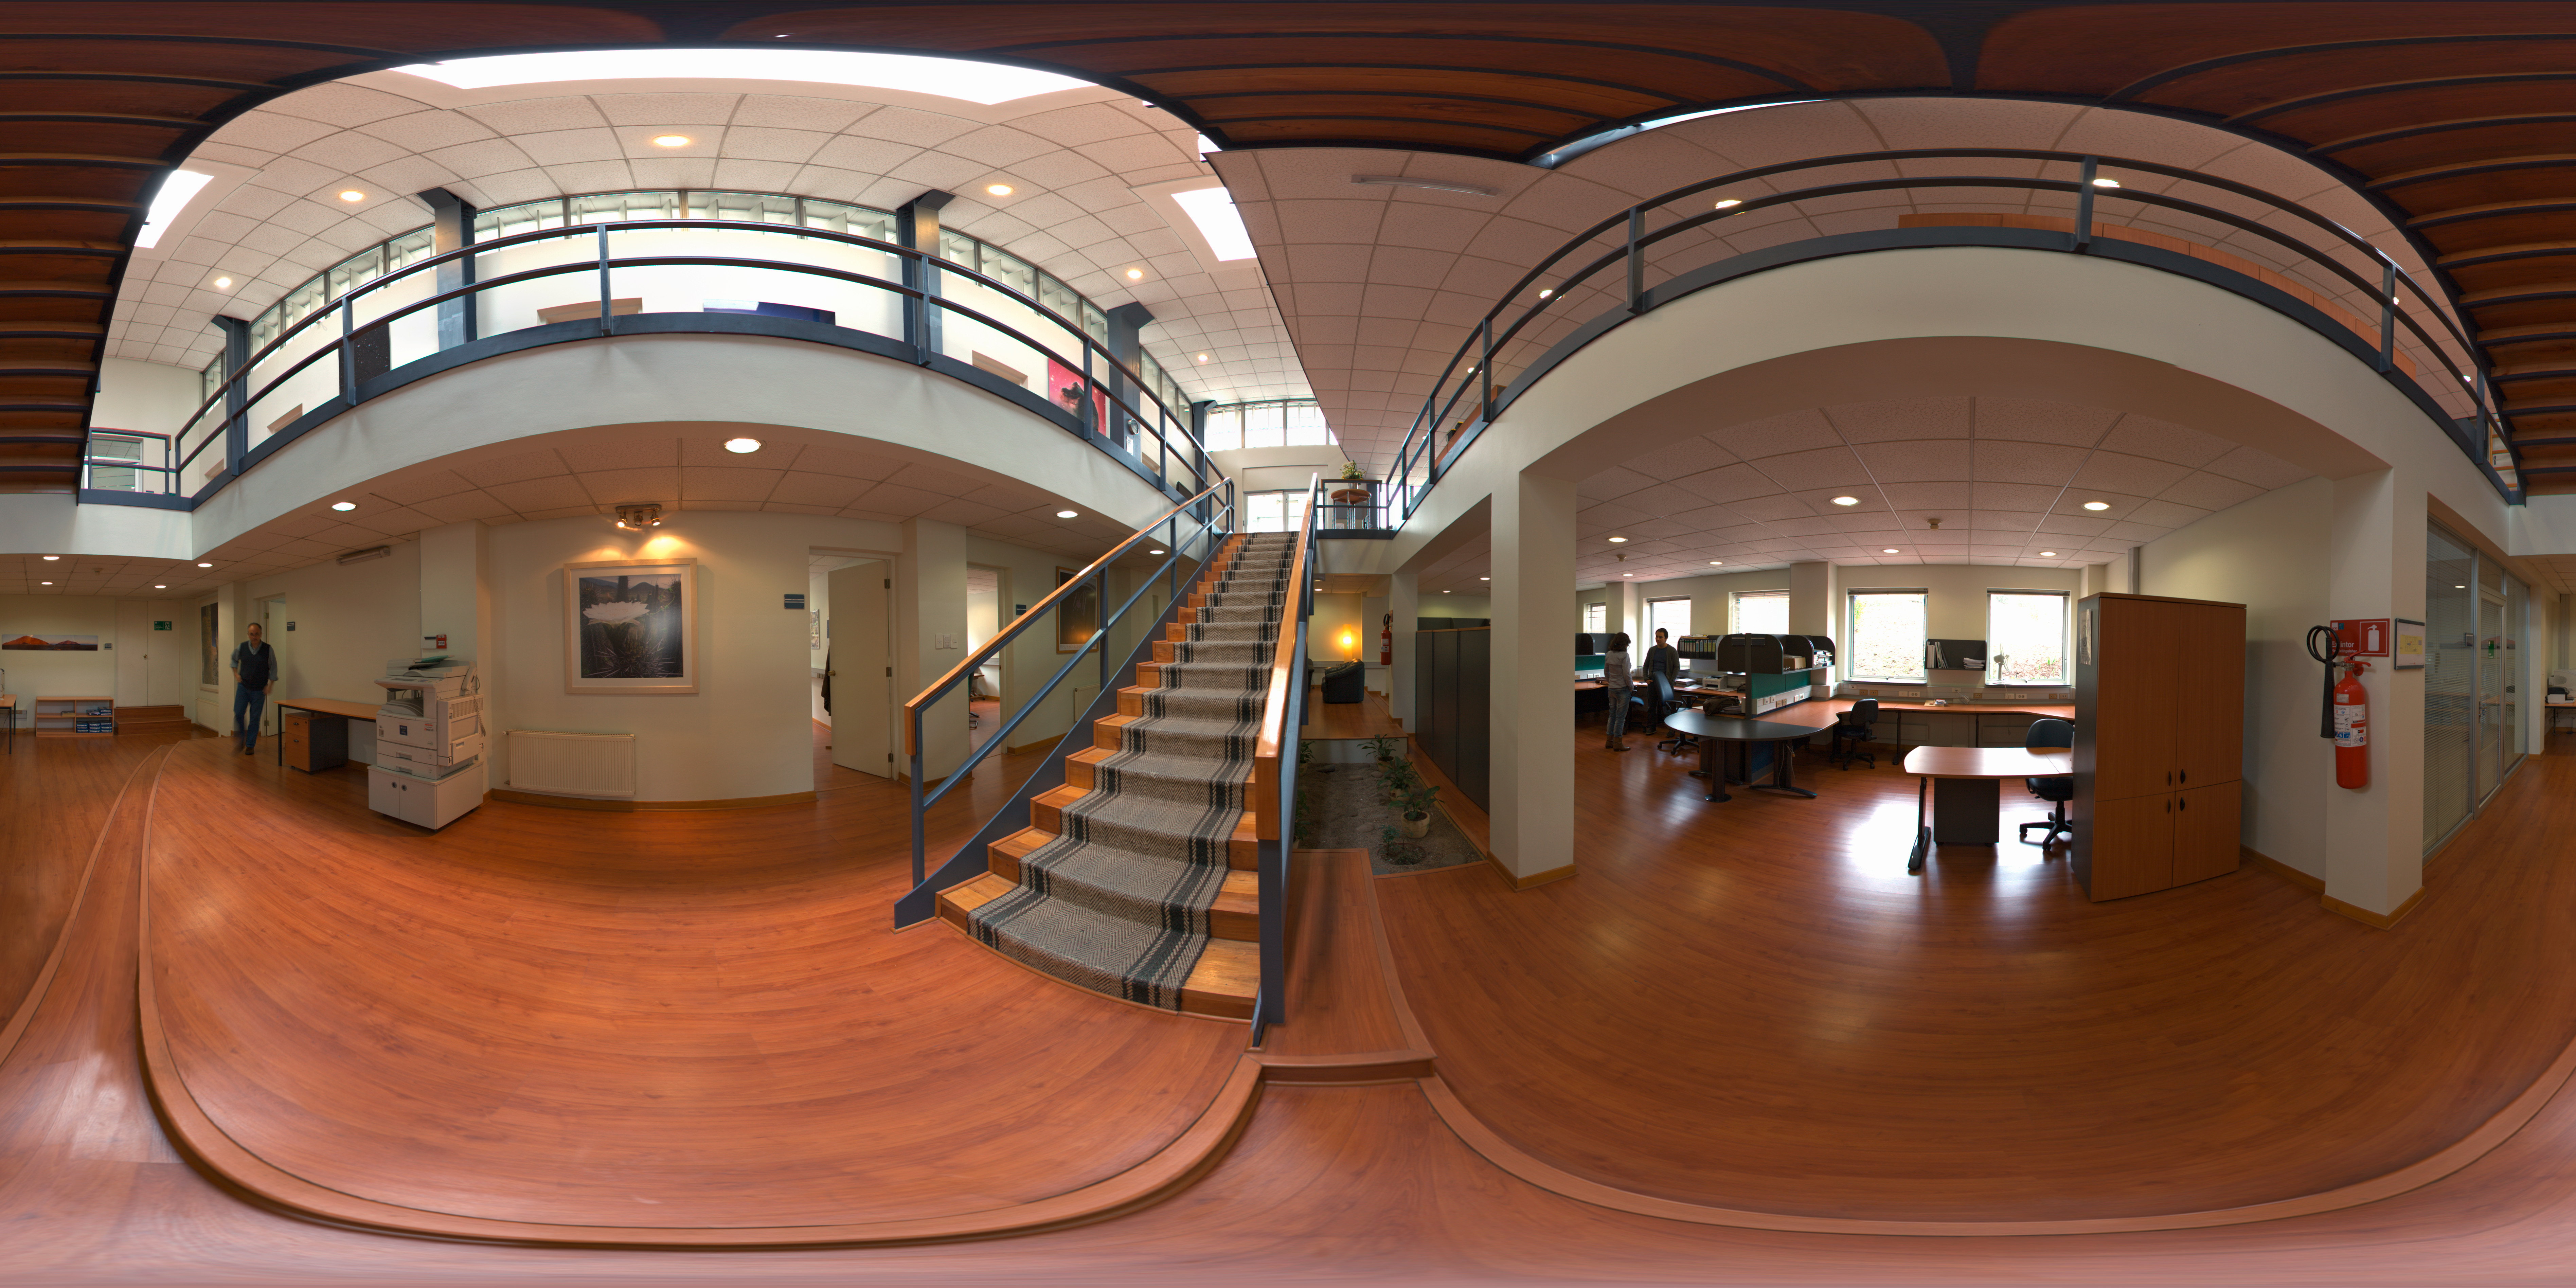

ALMA Santiago Central Office

This 360 degree panorama shows the ground floor of the Atacama Large Millimeter/submillimeter Array (ALMA) Santiago Central Office. The office was built by ESO as part of its responsibilities as the European ALMA partner and it is located next to the ESO Vitacura Headquarters.

Credit: ESO